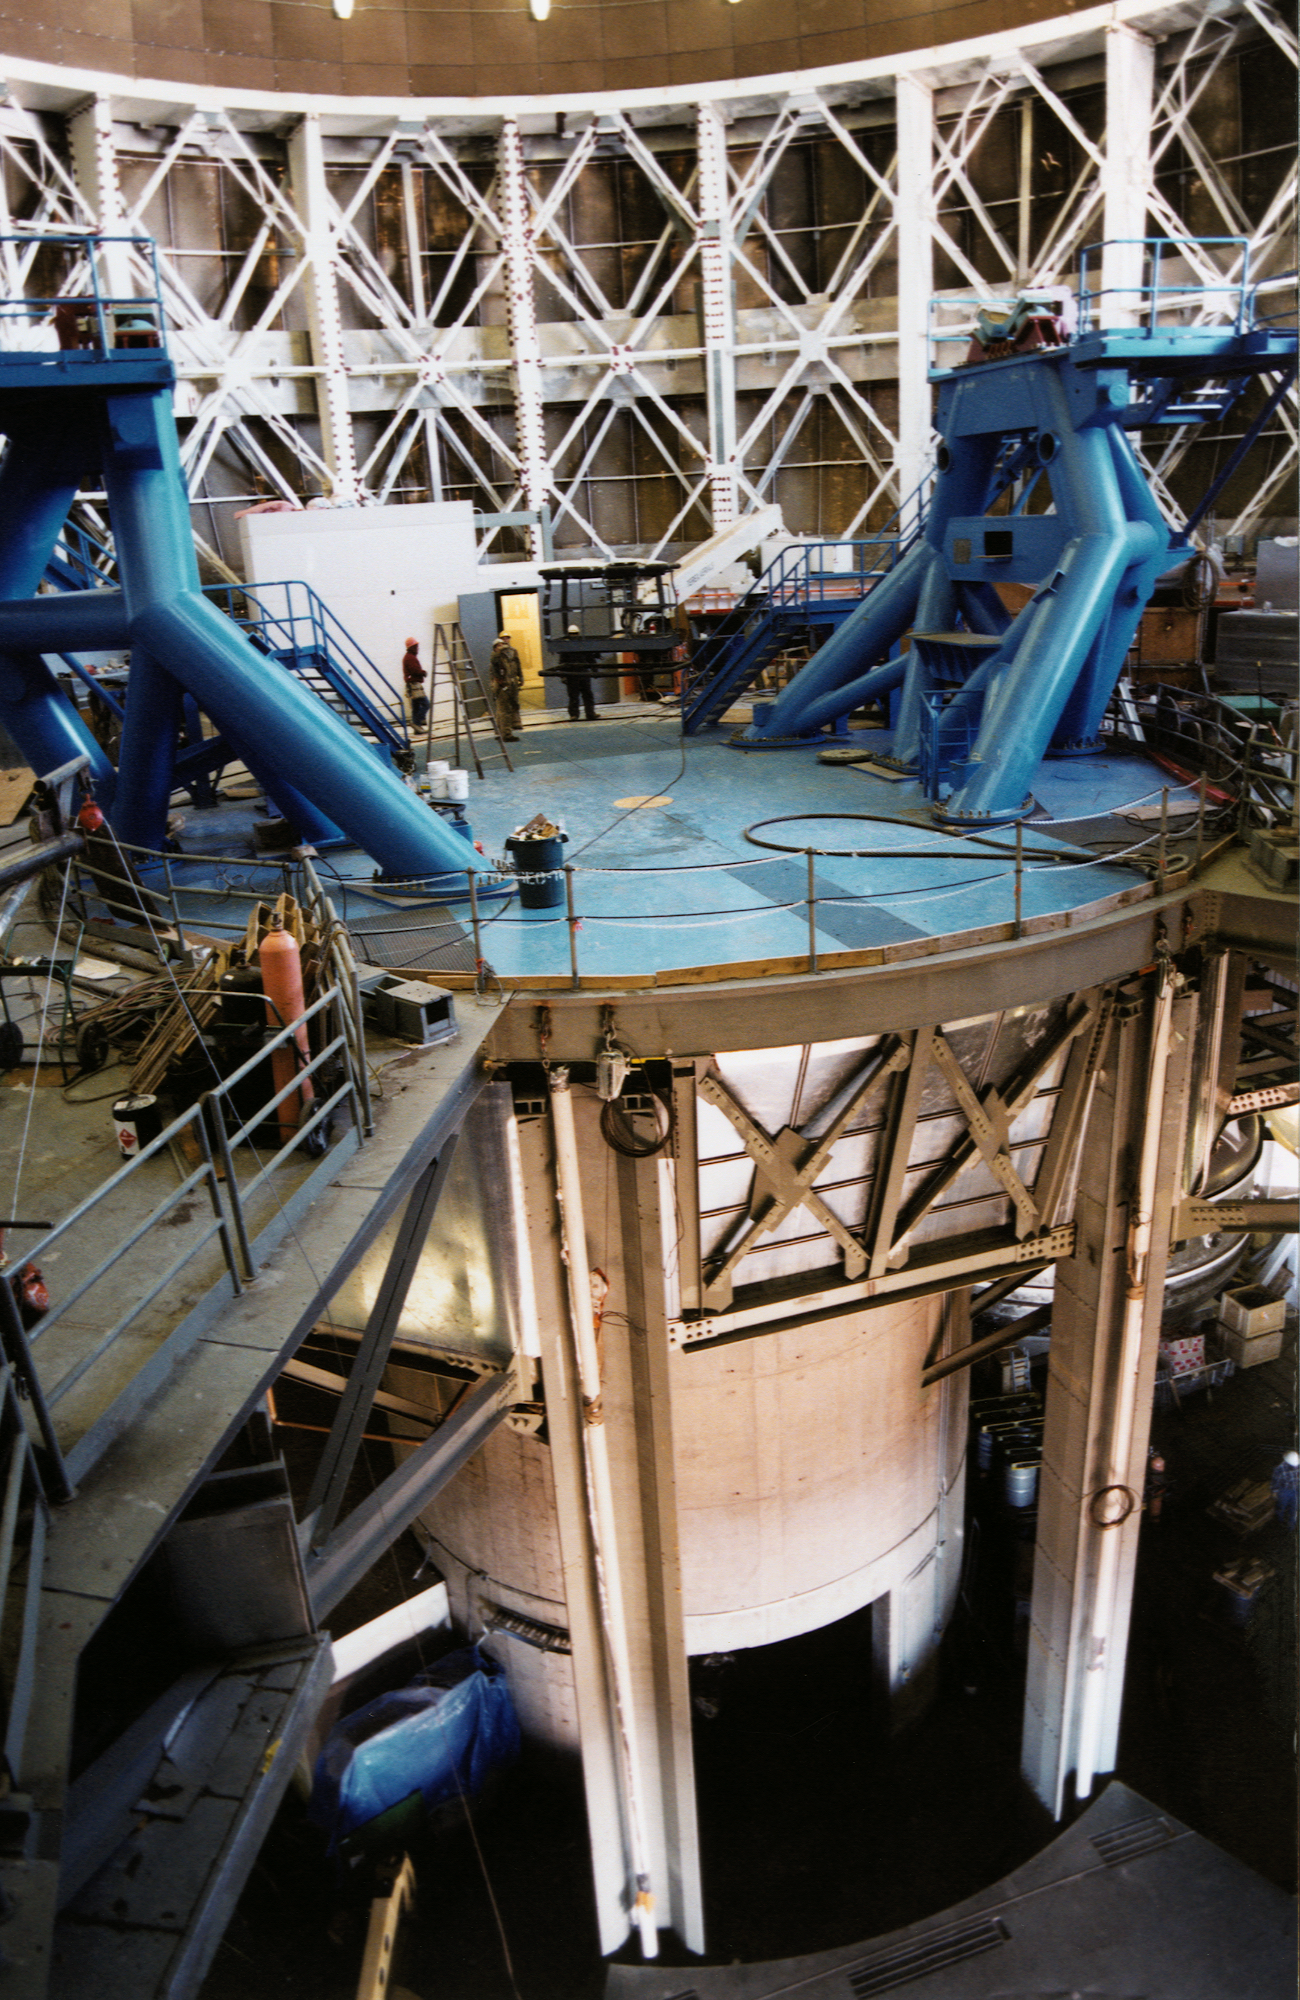

Gemini North, Mauna Kea

Installation of the Gemini North telescope at Mauna Kea, Hawaii, February 6th 1998.

Credit: NOIRLab/NSF/AURA